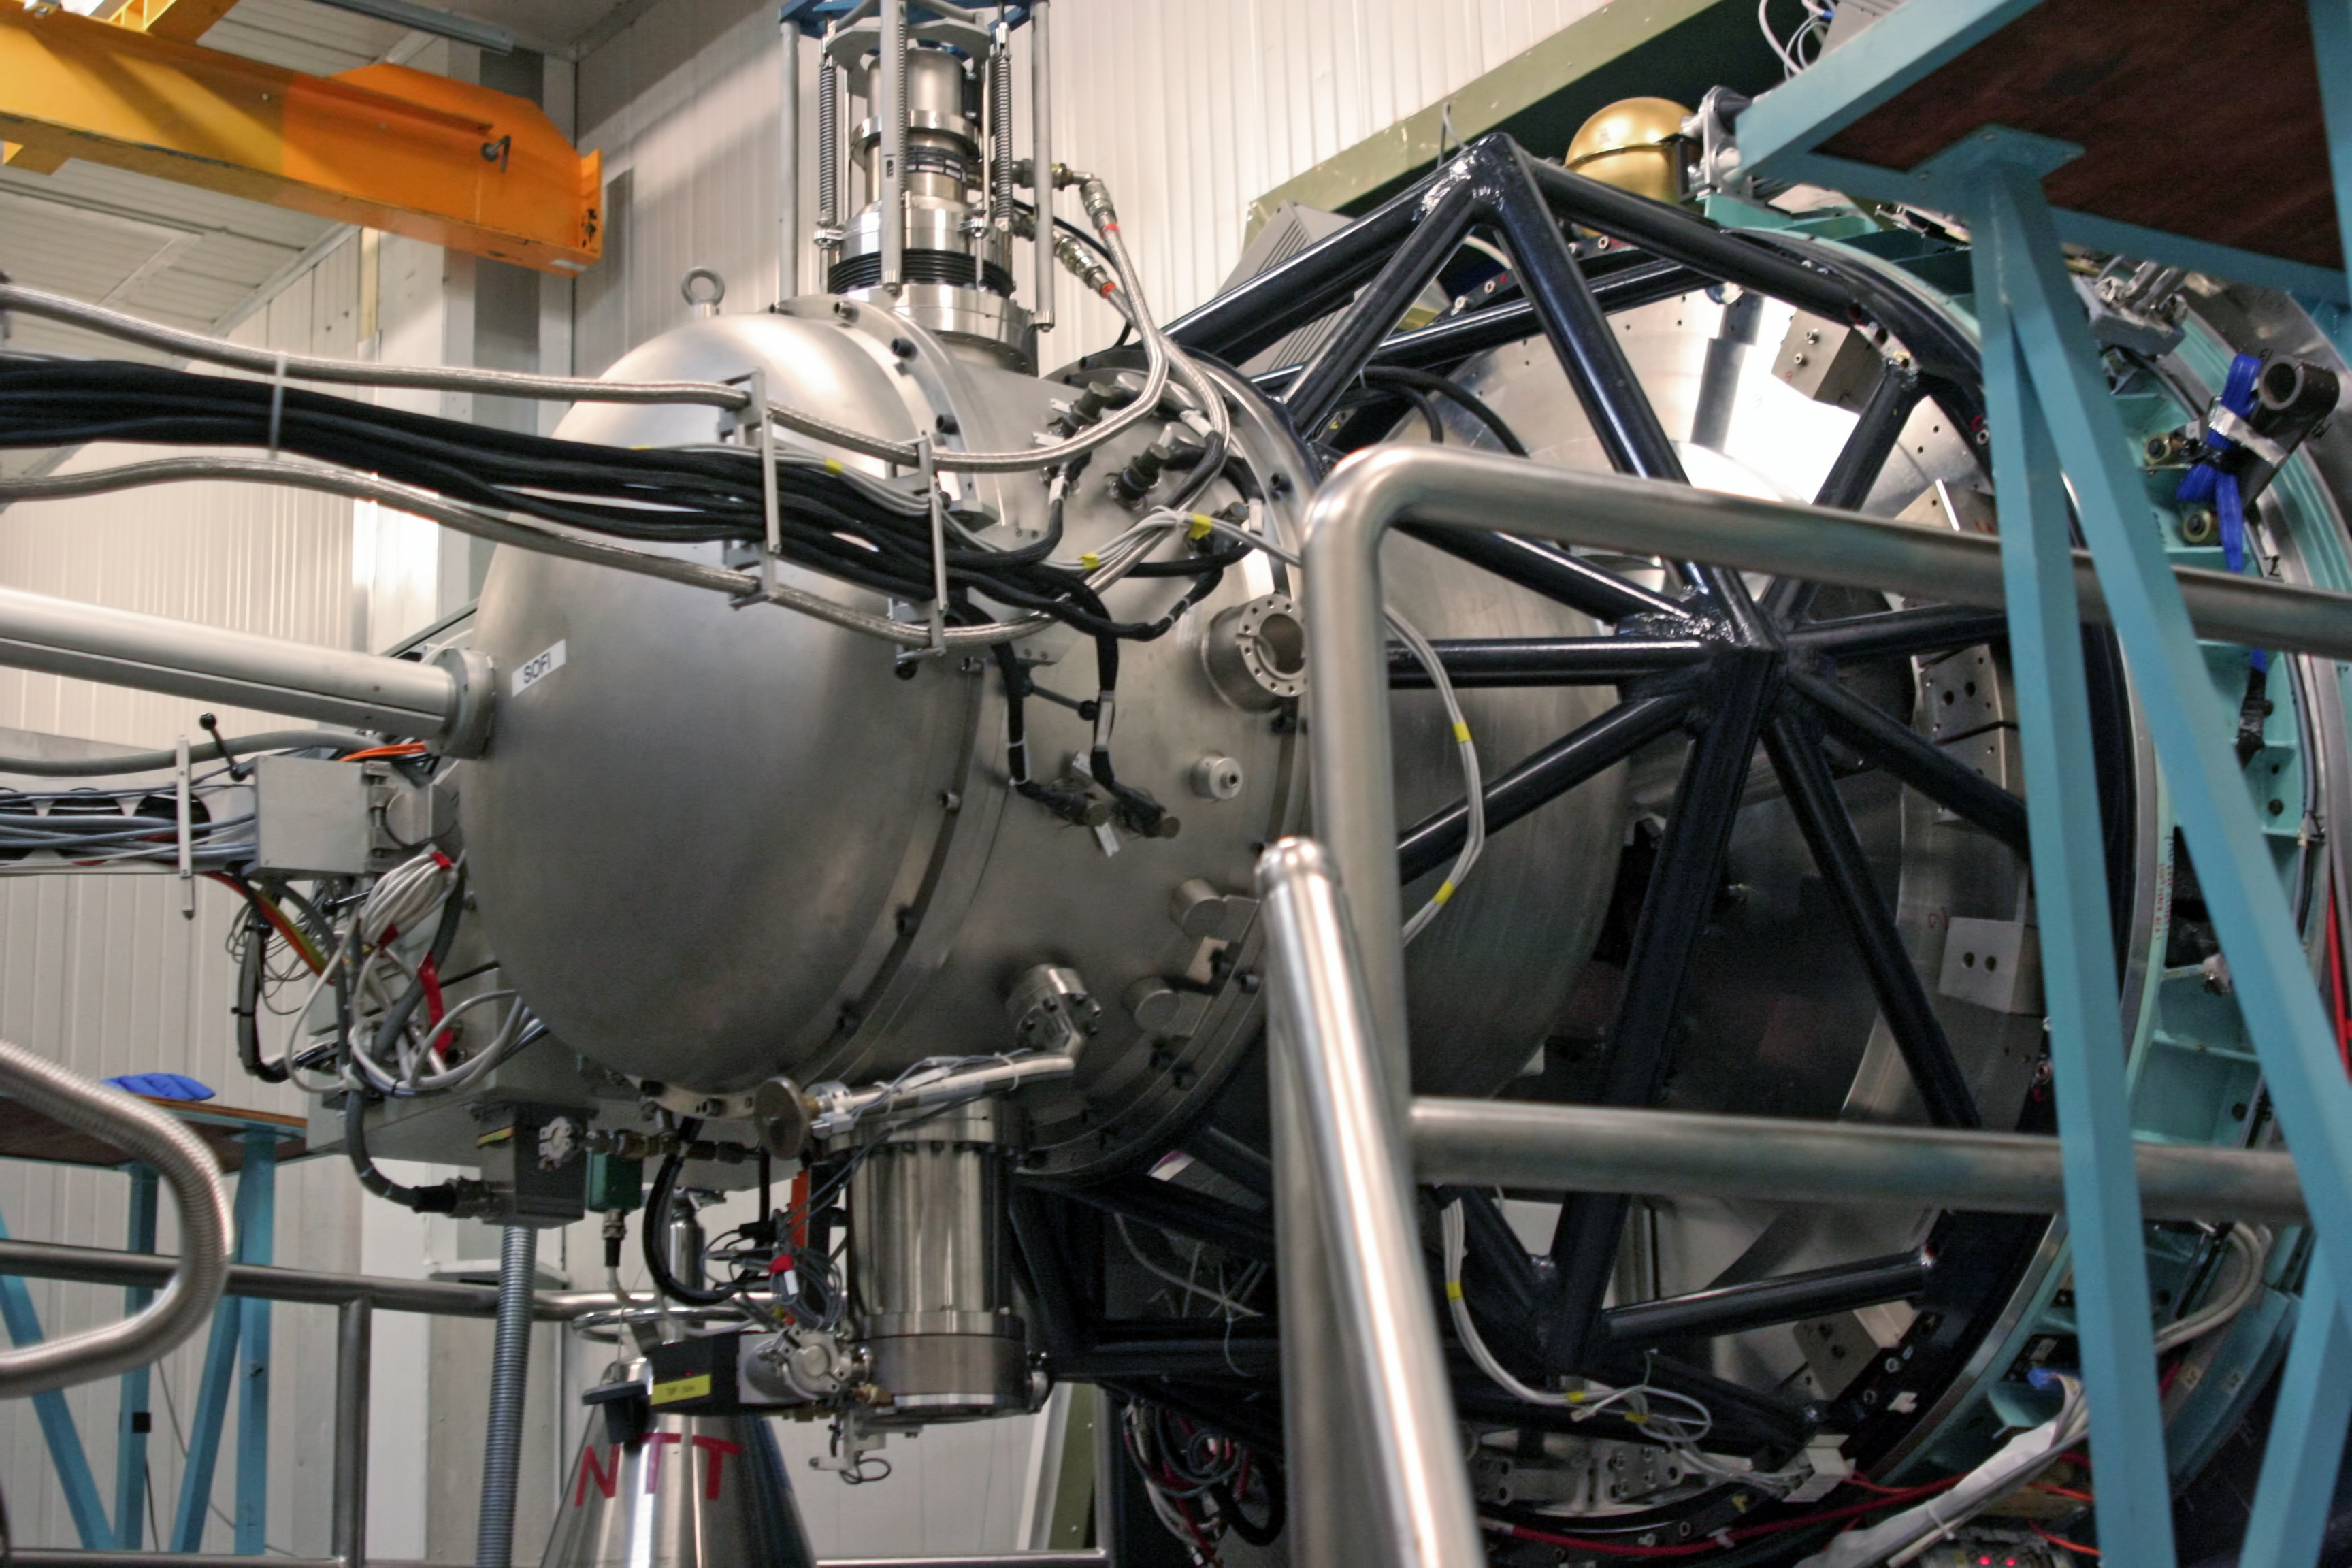

SOFI at the NTT

SOFI is the infrared spectrograph and imaging camera on the New Technology Telescope, at La Silla Observatory. It looks like a piece of kitchenware, but this is because the optical system and detector are cooled to around -200°C by means of the closed cycle cooler attached to the enclosing vacuum vessel. A co-rotator system feeds electrical cables plus gas and fluid hoses to the instrument and rotates with it as the telescope tracks objects on the sky.

Credit: ESO/A.Santerne